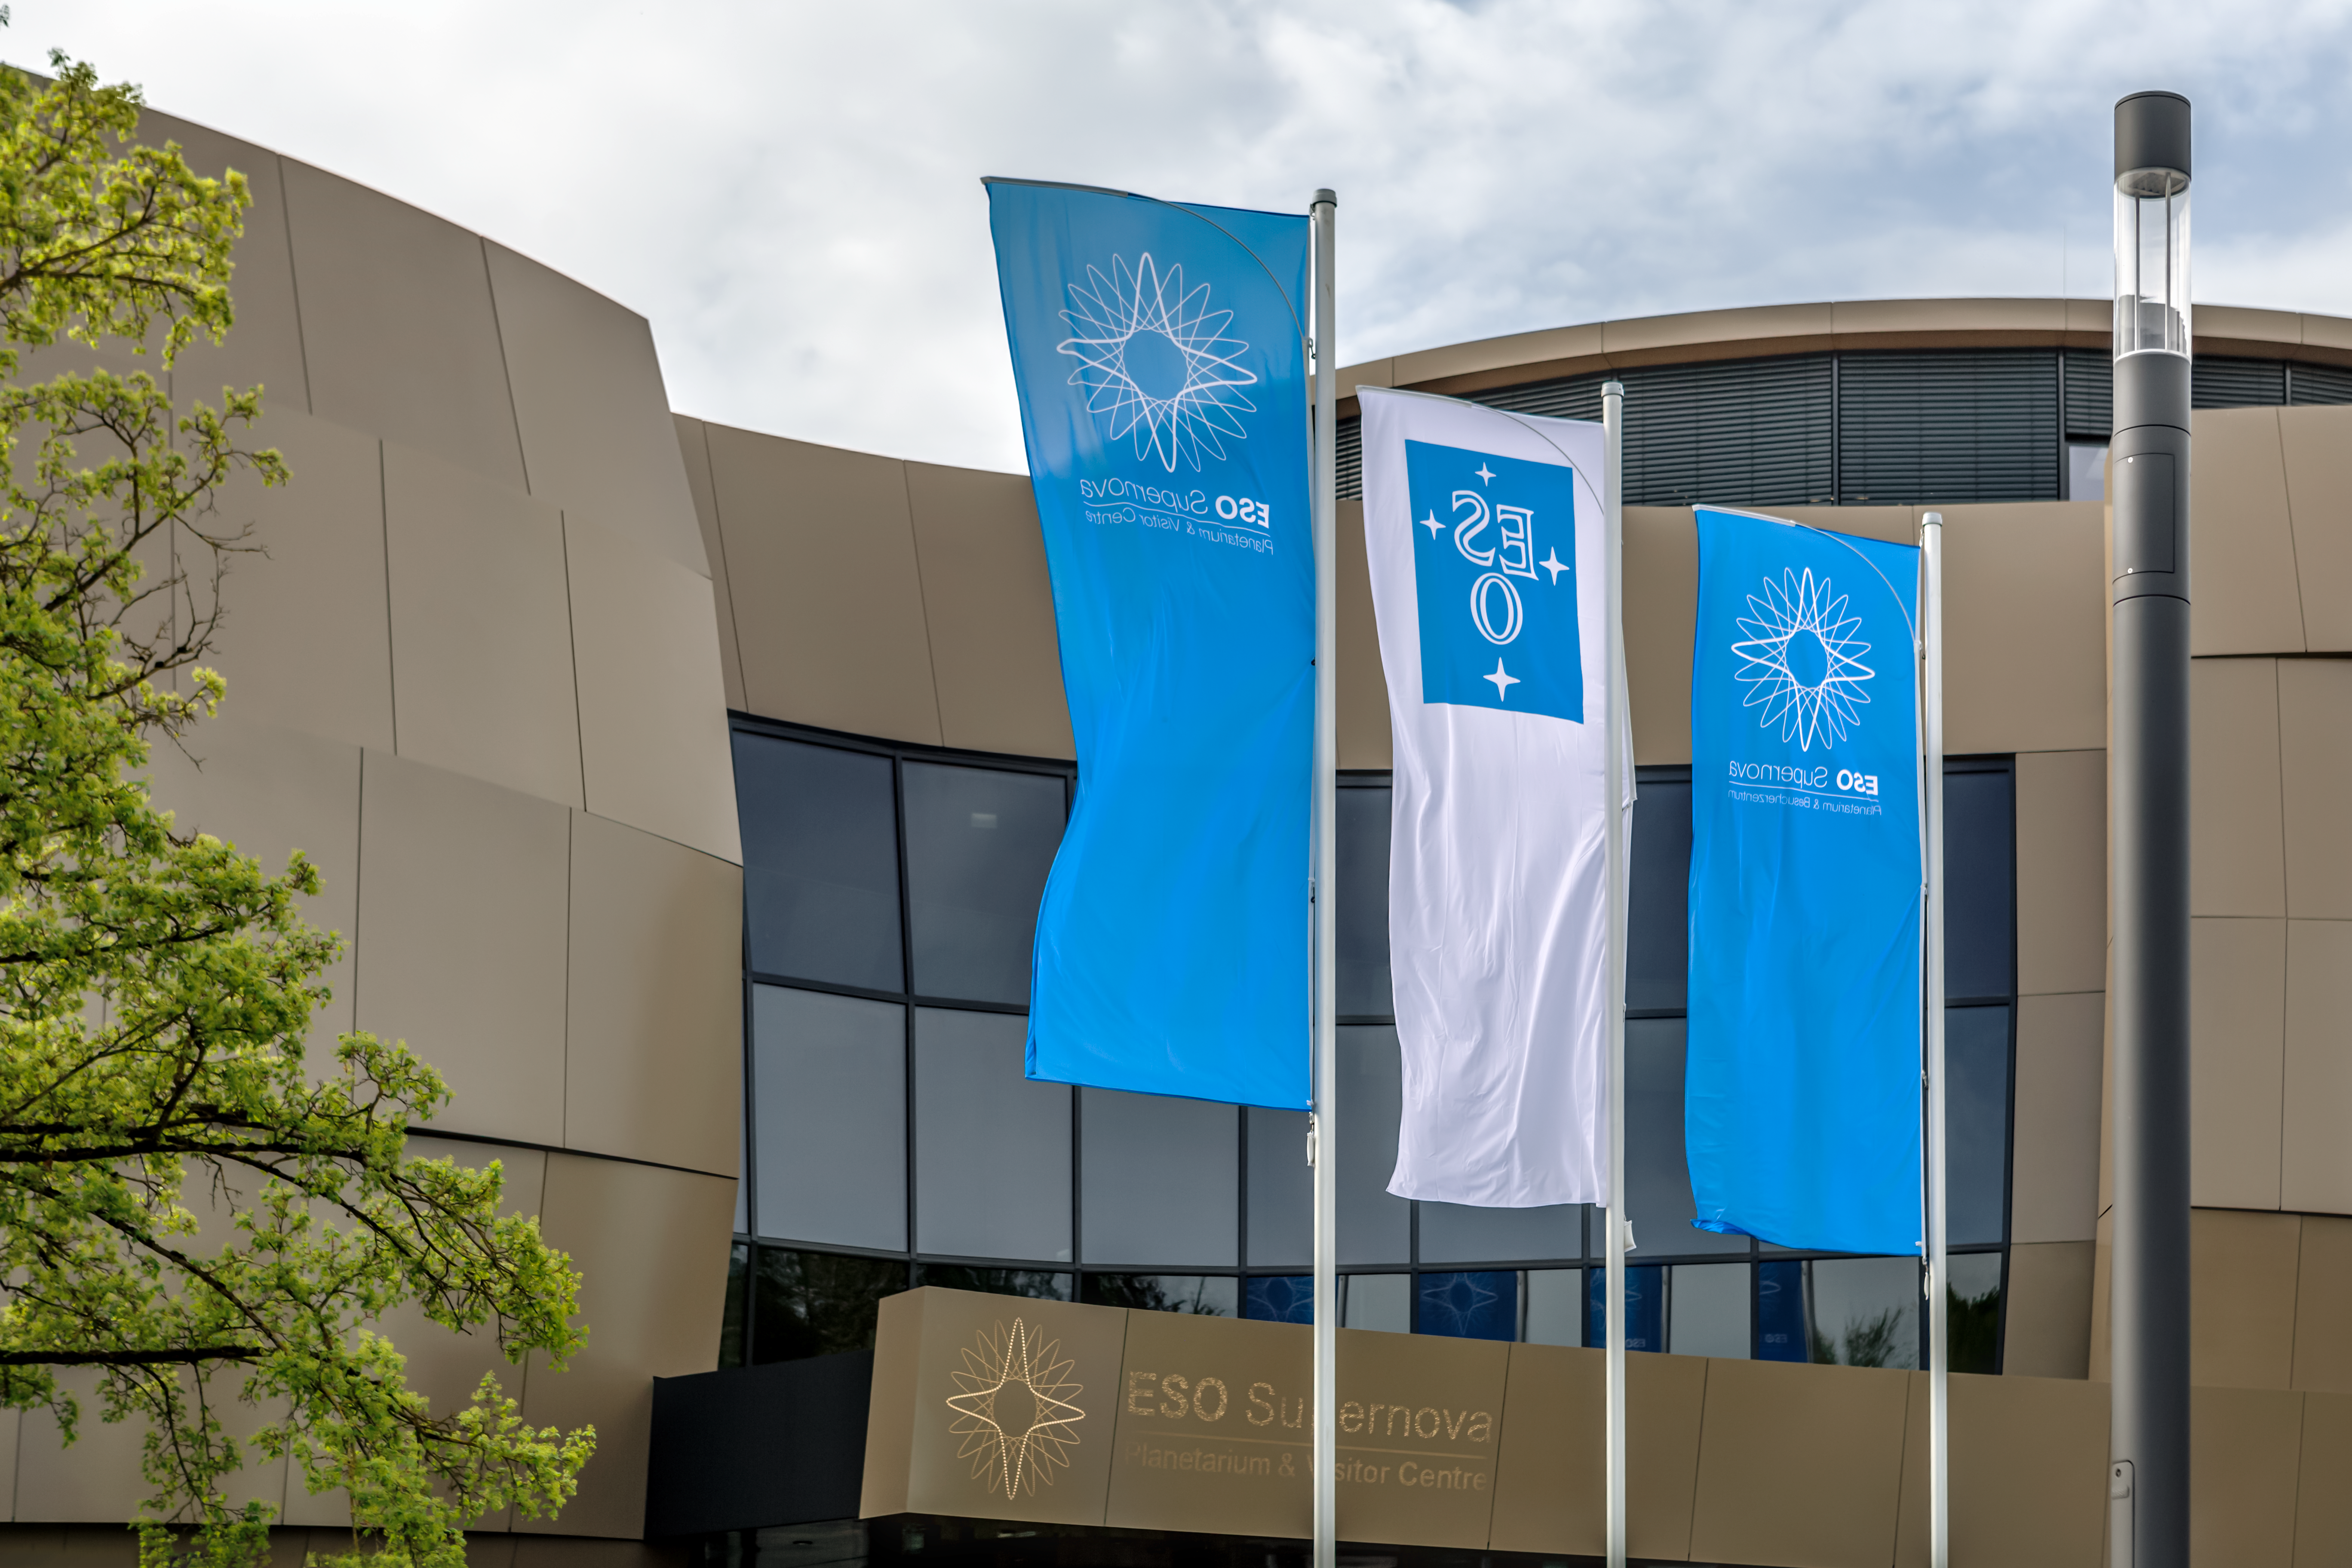

Flying the flag

The flags were raised high ready for the inauguration of the ESO Supernova Planetarium & Visitor Centre.

Credit: ESO/P. Horálek